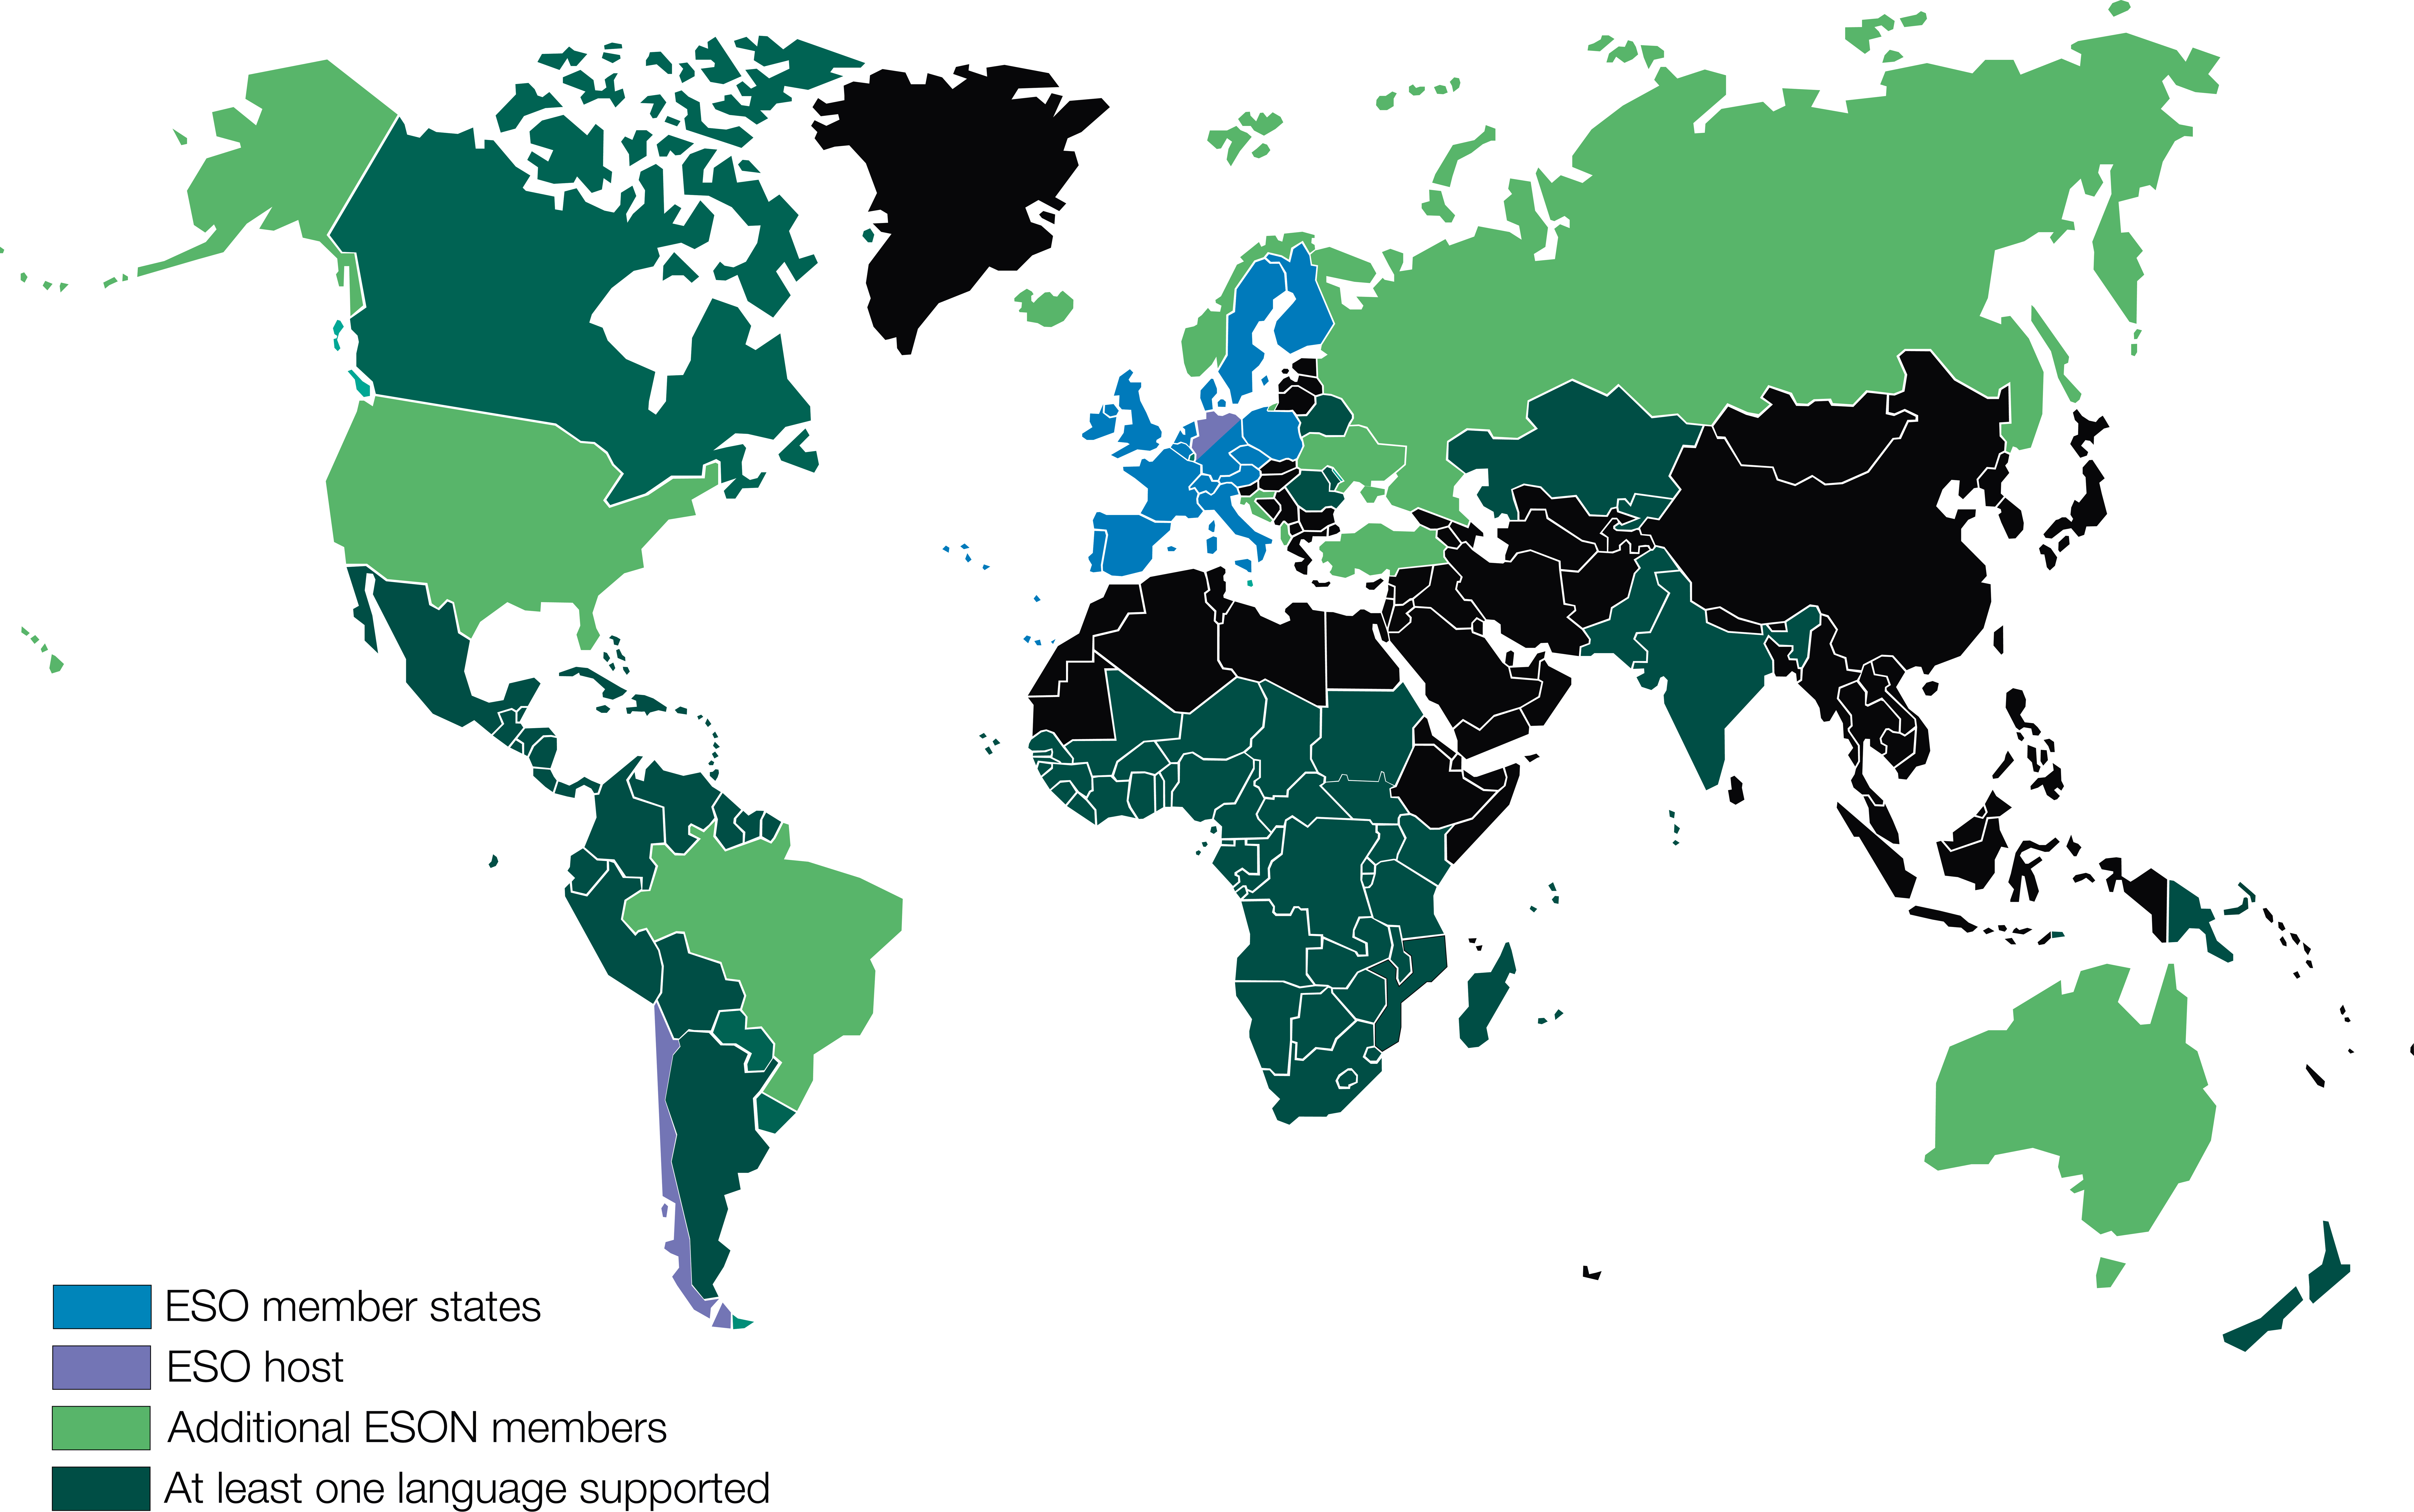

Map of the ESO Science Outreach Network

Map of the ESO Science Outreach Network. More information is available on: http://www.eso.org/public/outreach/eson/

Credit: ESO